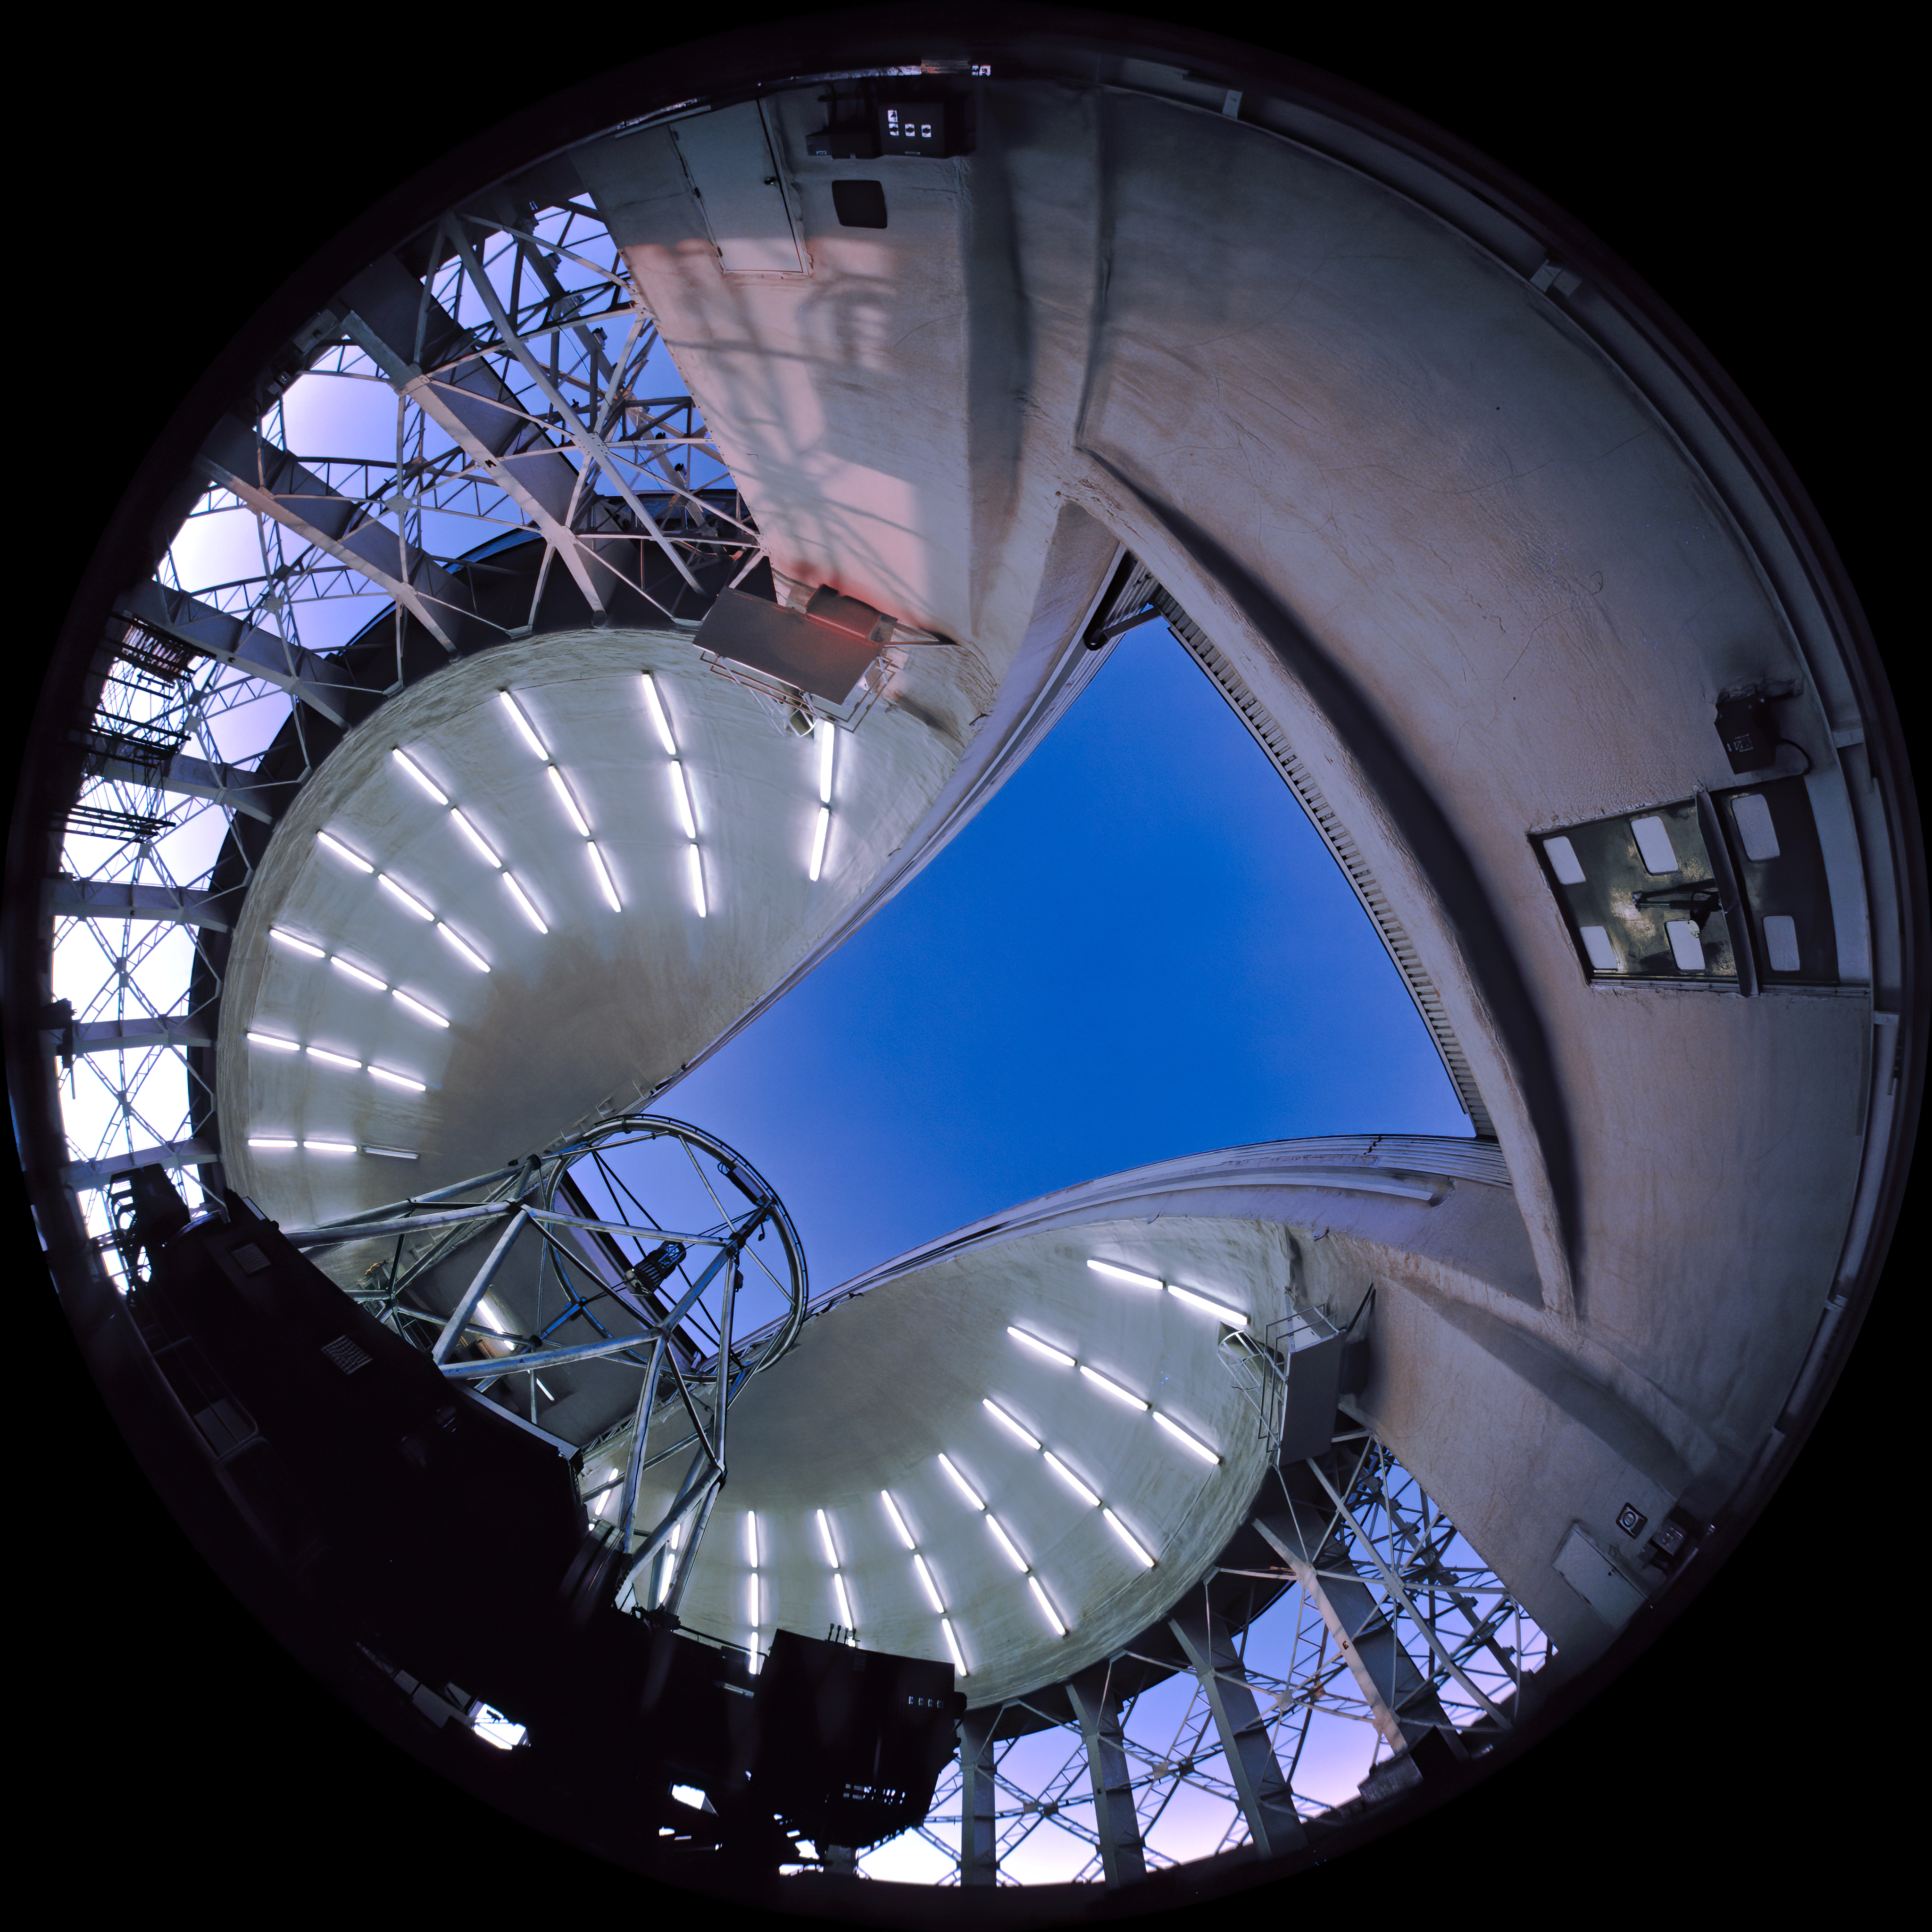

All-Sky Gemini South Sunset

Image showing the interior of the Gemini South Telescope just before sunset. The camera used for this image was a "All-Sky" 2-pi 4X5" camera on loan from the American Museum of Natural History and used by Neelon Crawford - Polar Fine Arts.

Credit: Neelon Crawford - Polar Fine Arts/AMNH/International Gemini Observatory